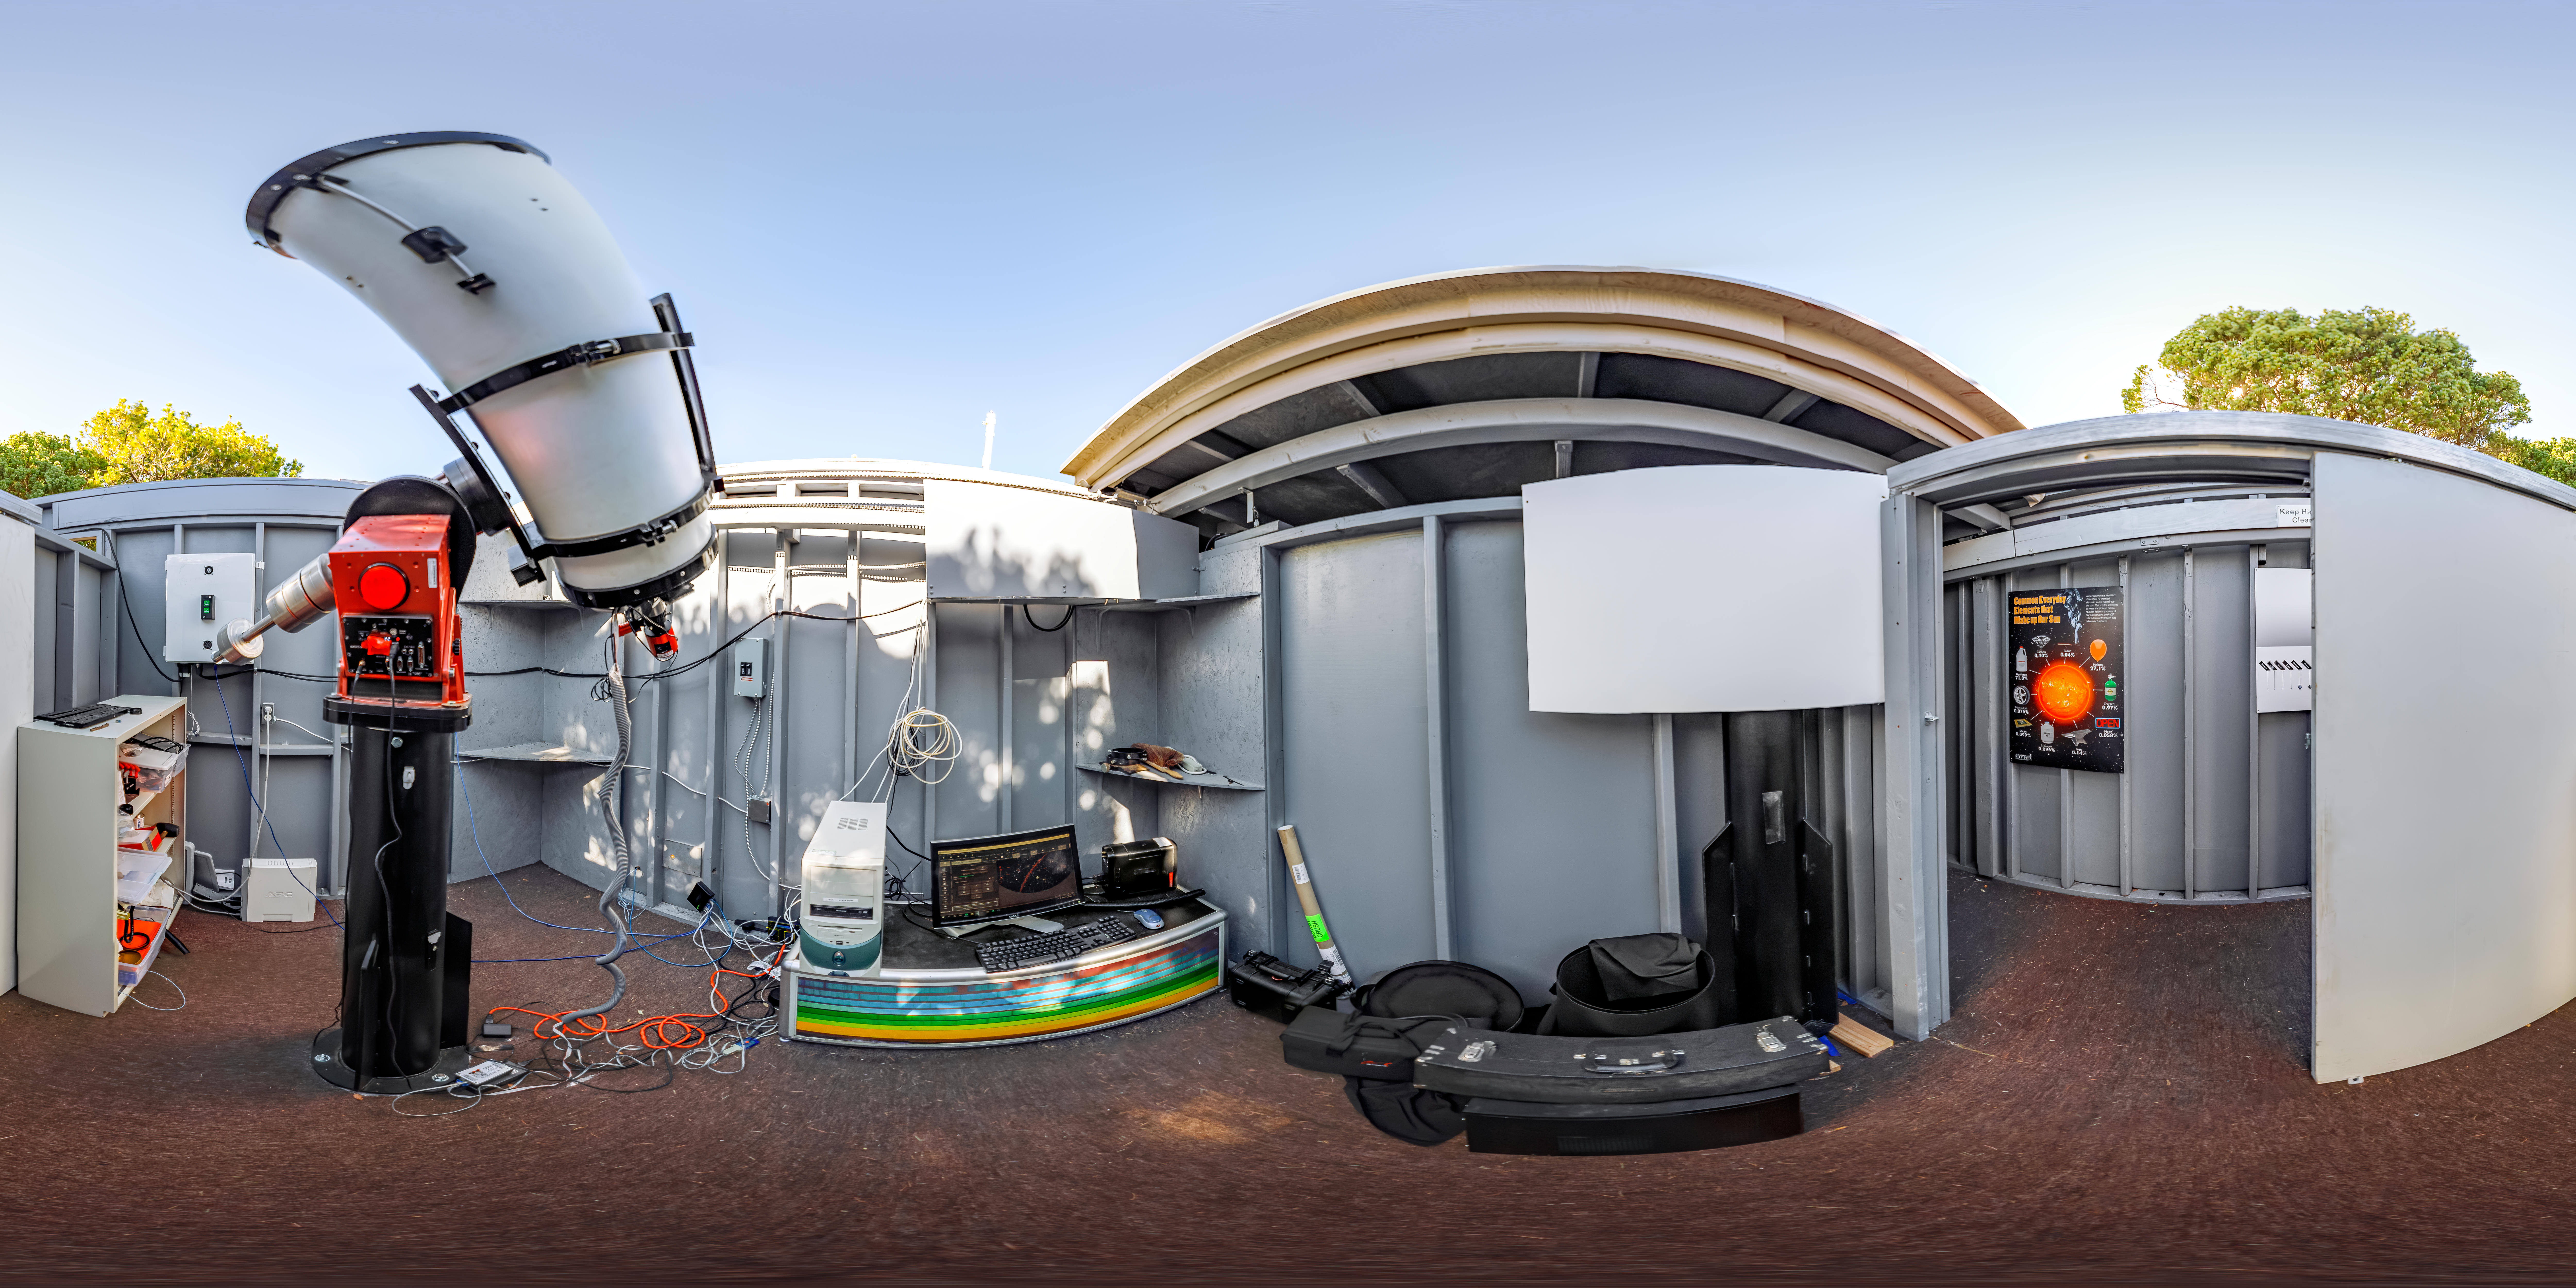

SOLARIO 360 Panorama

A 360 panorama of the Solar and Observing Remote Imaging Observatory (SOLARIO) at Kitt Peak National Observatory in Arizona.

A fulldome version of this image can be viewed here.

Credit: NOIRLab/NSF/AURA/T. Slovinský